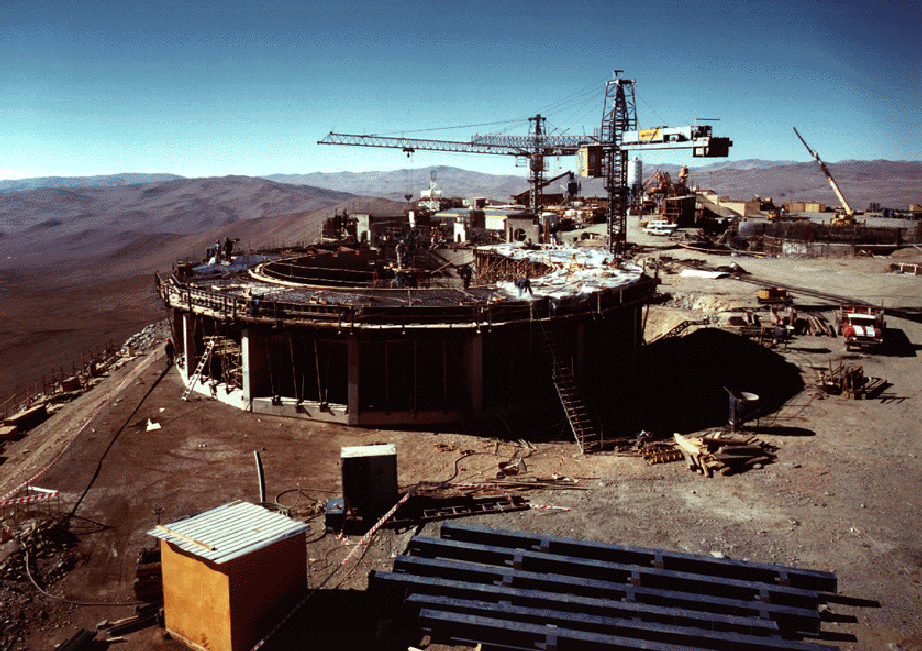

Early construction on VLT

The image is a general view of the construction sites for 8.2-metre Unit Telescope nos. 2 (foreground), 3 (behind, at centre) and 4 (behind, at right).

Credit: ESO